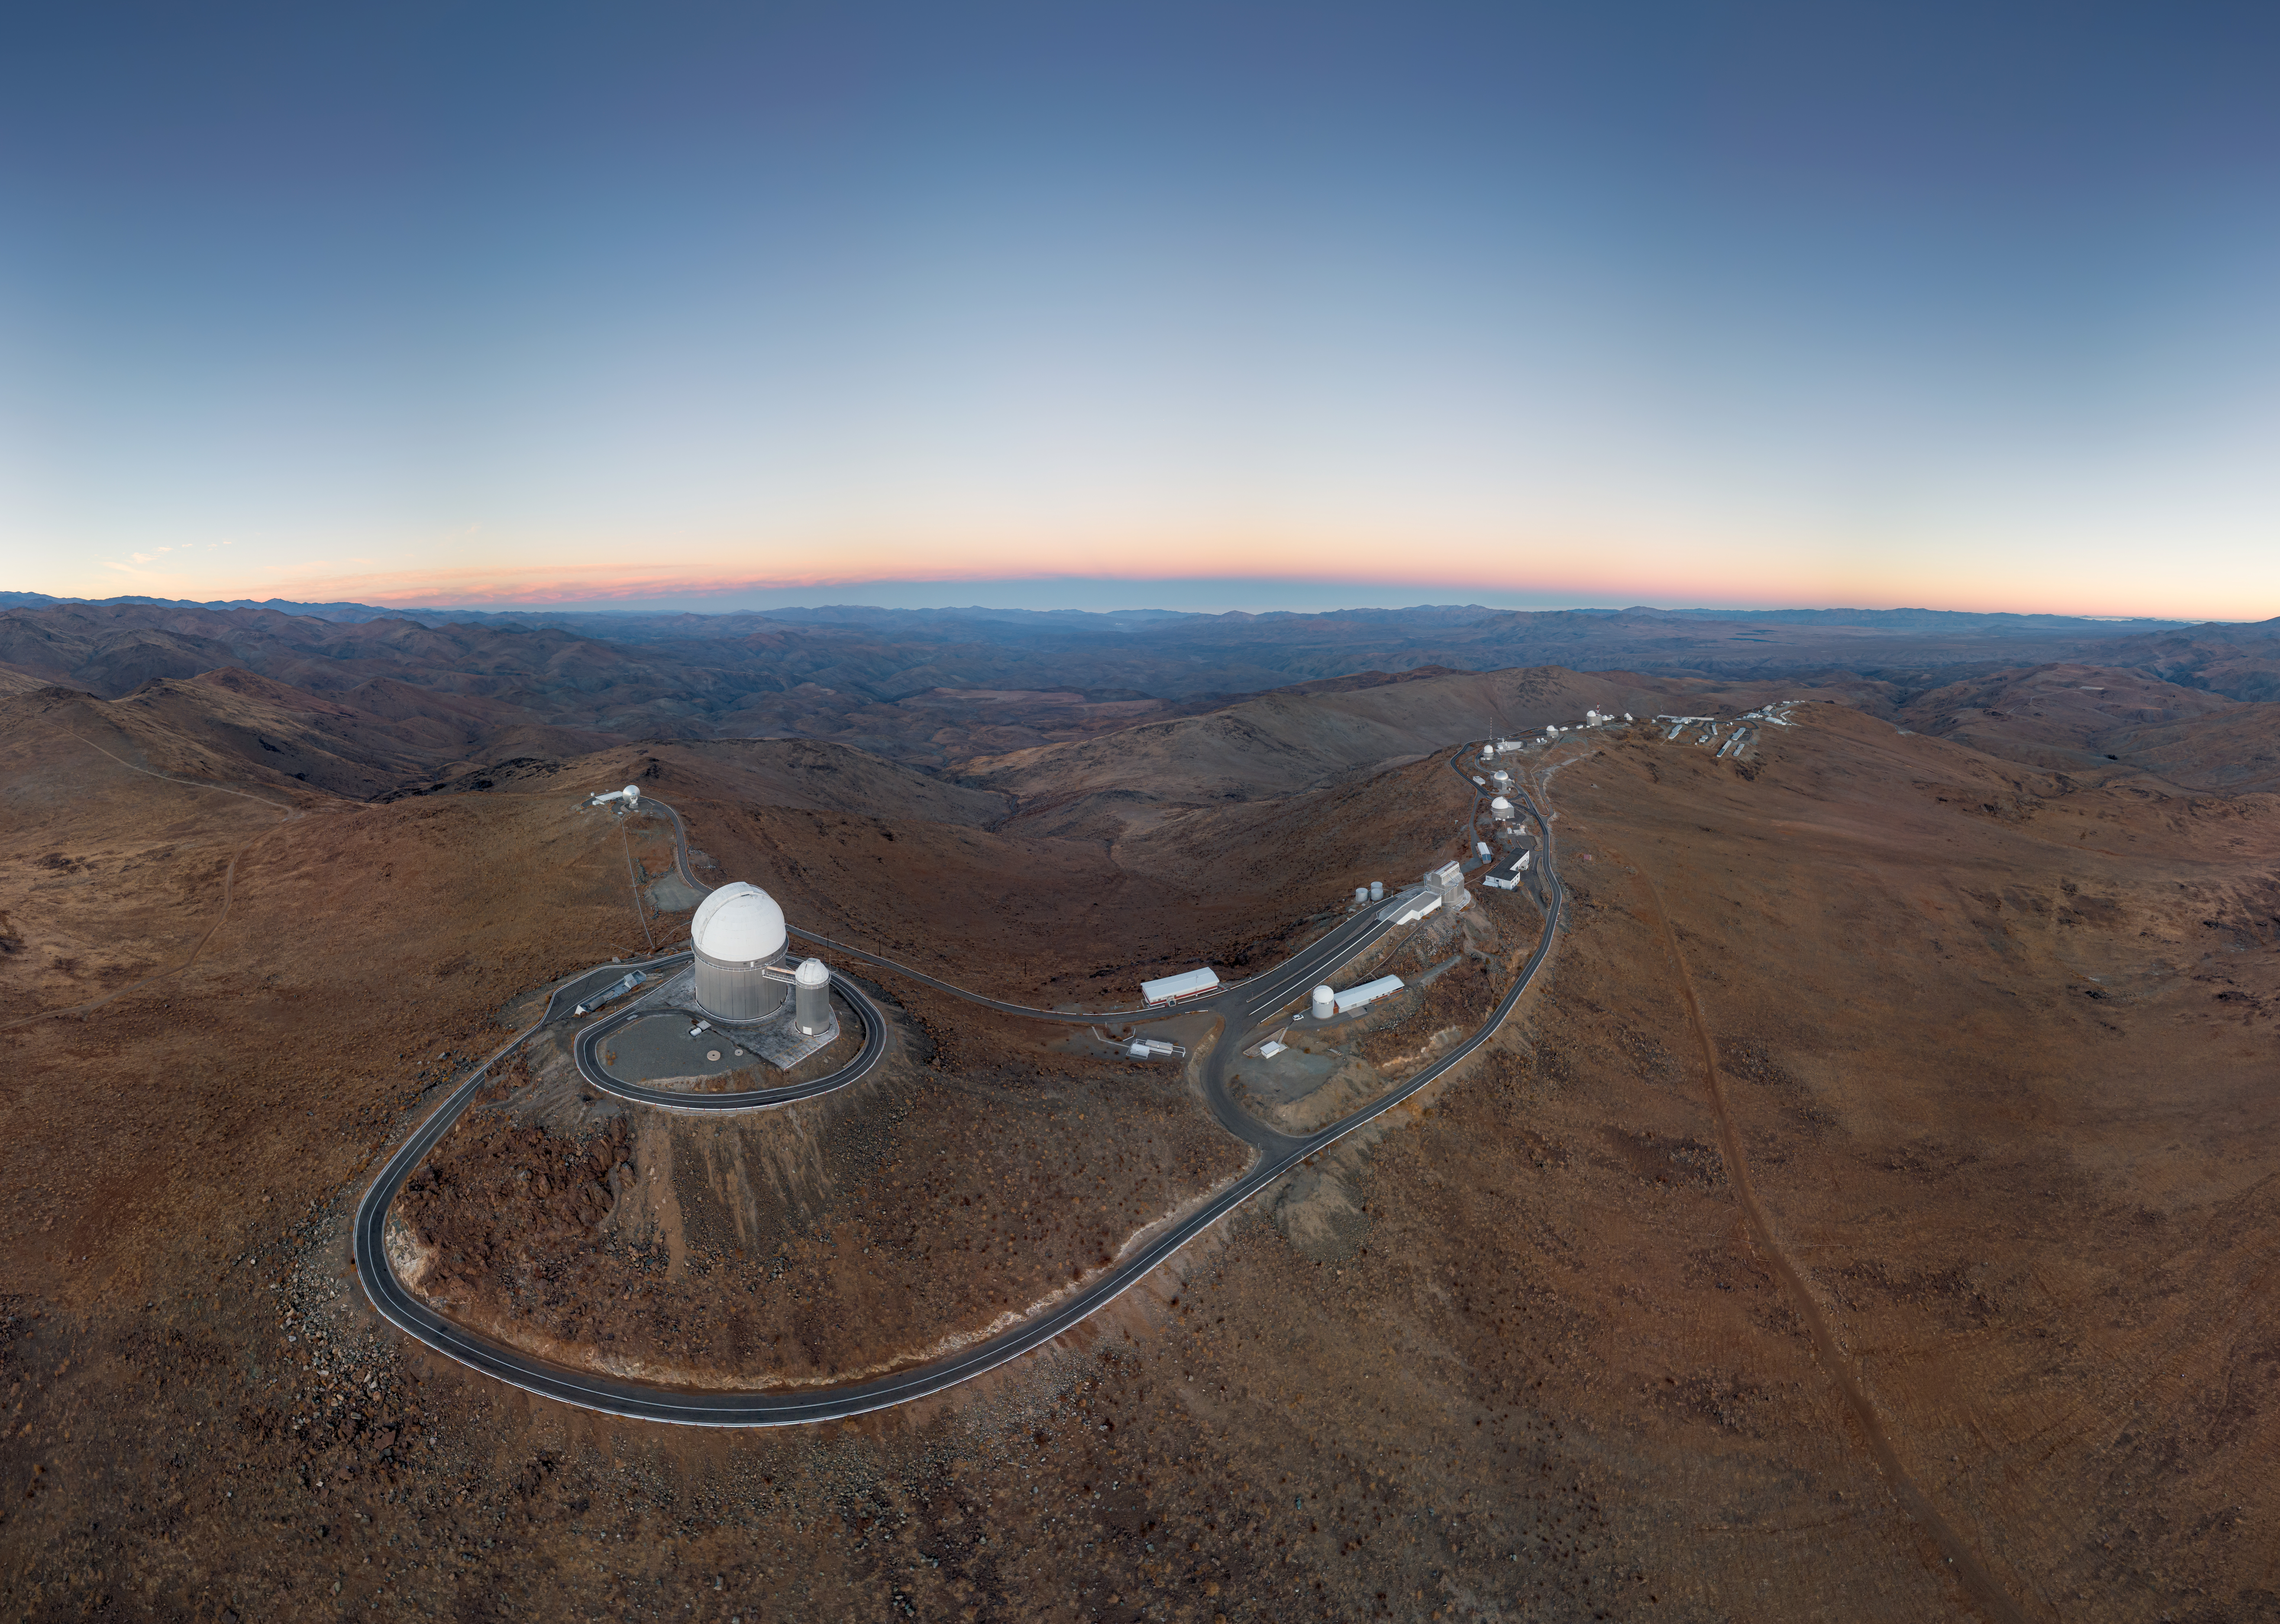

La Silla Family Photo

In this Picture of the Week, taken by drone, you can see nearly all of the telescopes at ESO’s La Silla Observatory snaking along the top of the 2400-metre saddle-shaped mountain and into the distance. One for the La Silla family album!

La Silla is located on the outskirts of Chile’s Atacama Desert, far from human-made light pollution in an area famed for its dark, clear skies. It was ESO’s first observatory, inaugurated in 1969, and remains at the forefront of astronomy today, with around 300 scientific papers using observations from La Silla telescopes published every year.

The most prominent telescope in this image is the ESO 3.6-metre telescope, home to the world's foremost exoplanet hunting instrument: the High Accuracy Radial velocity Planet Searcher, or HARPS. Thanks to the observations made with HARPS, astronomers have worked out that there are likely billions of rocky planets in the temperate zones around red dwarfs in the Milky Way, worlds that could potentially be home to life outside the Solar System.

Credit: R. Lucchesi/ESO